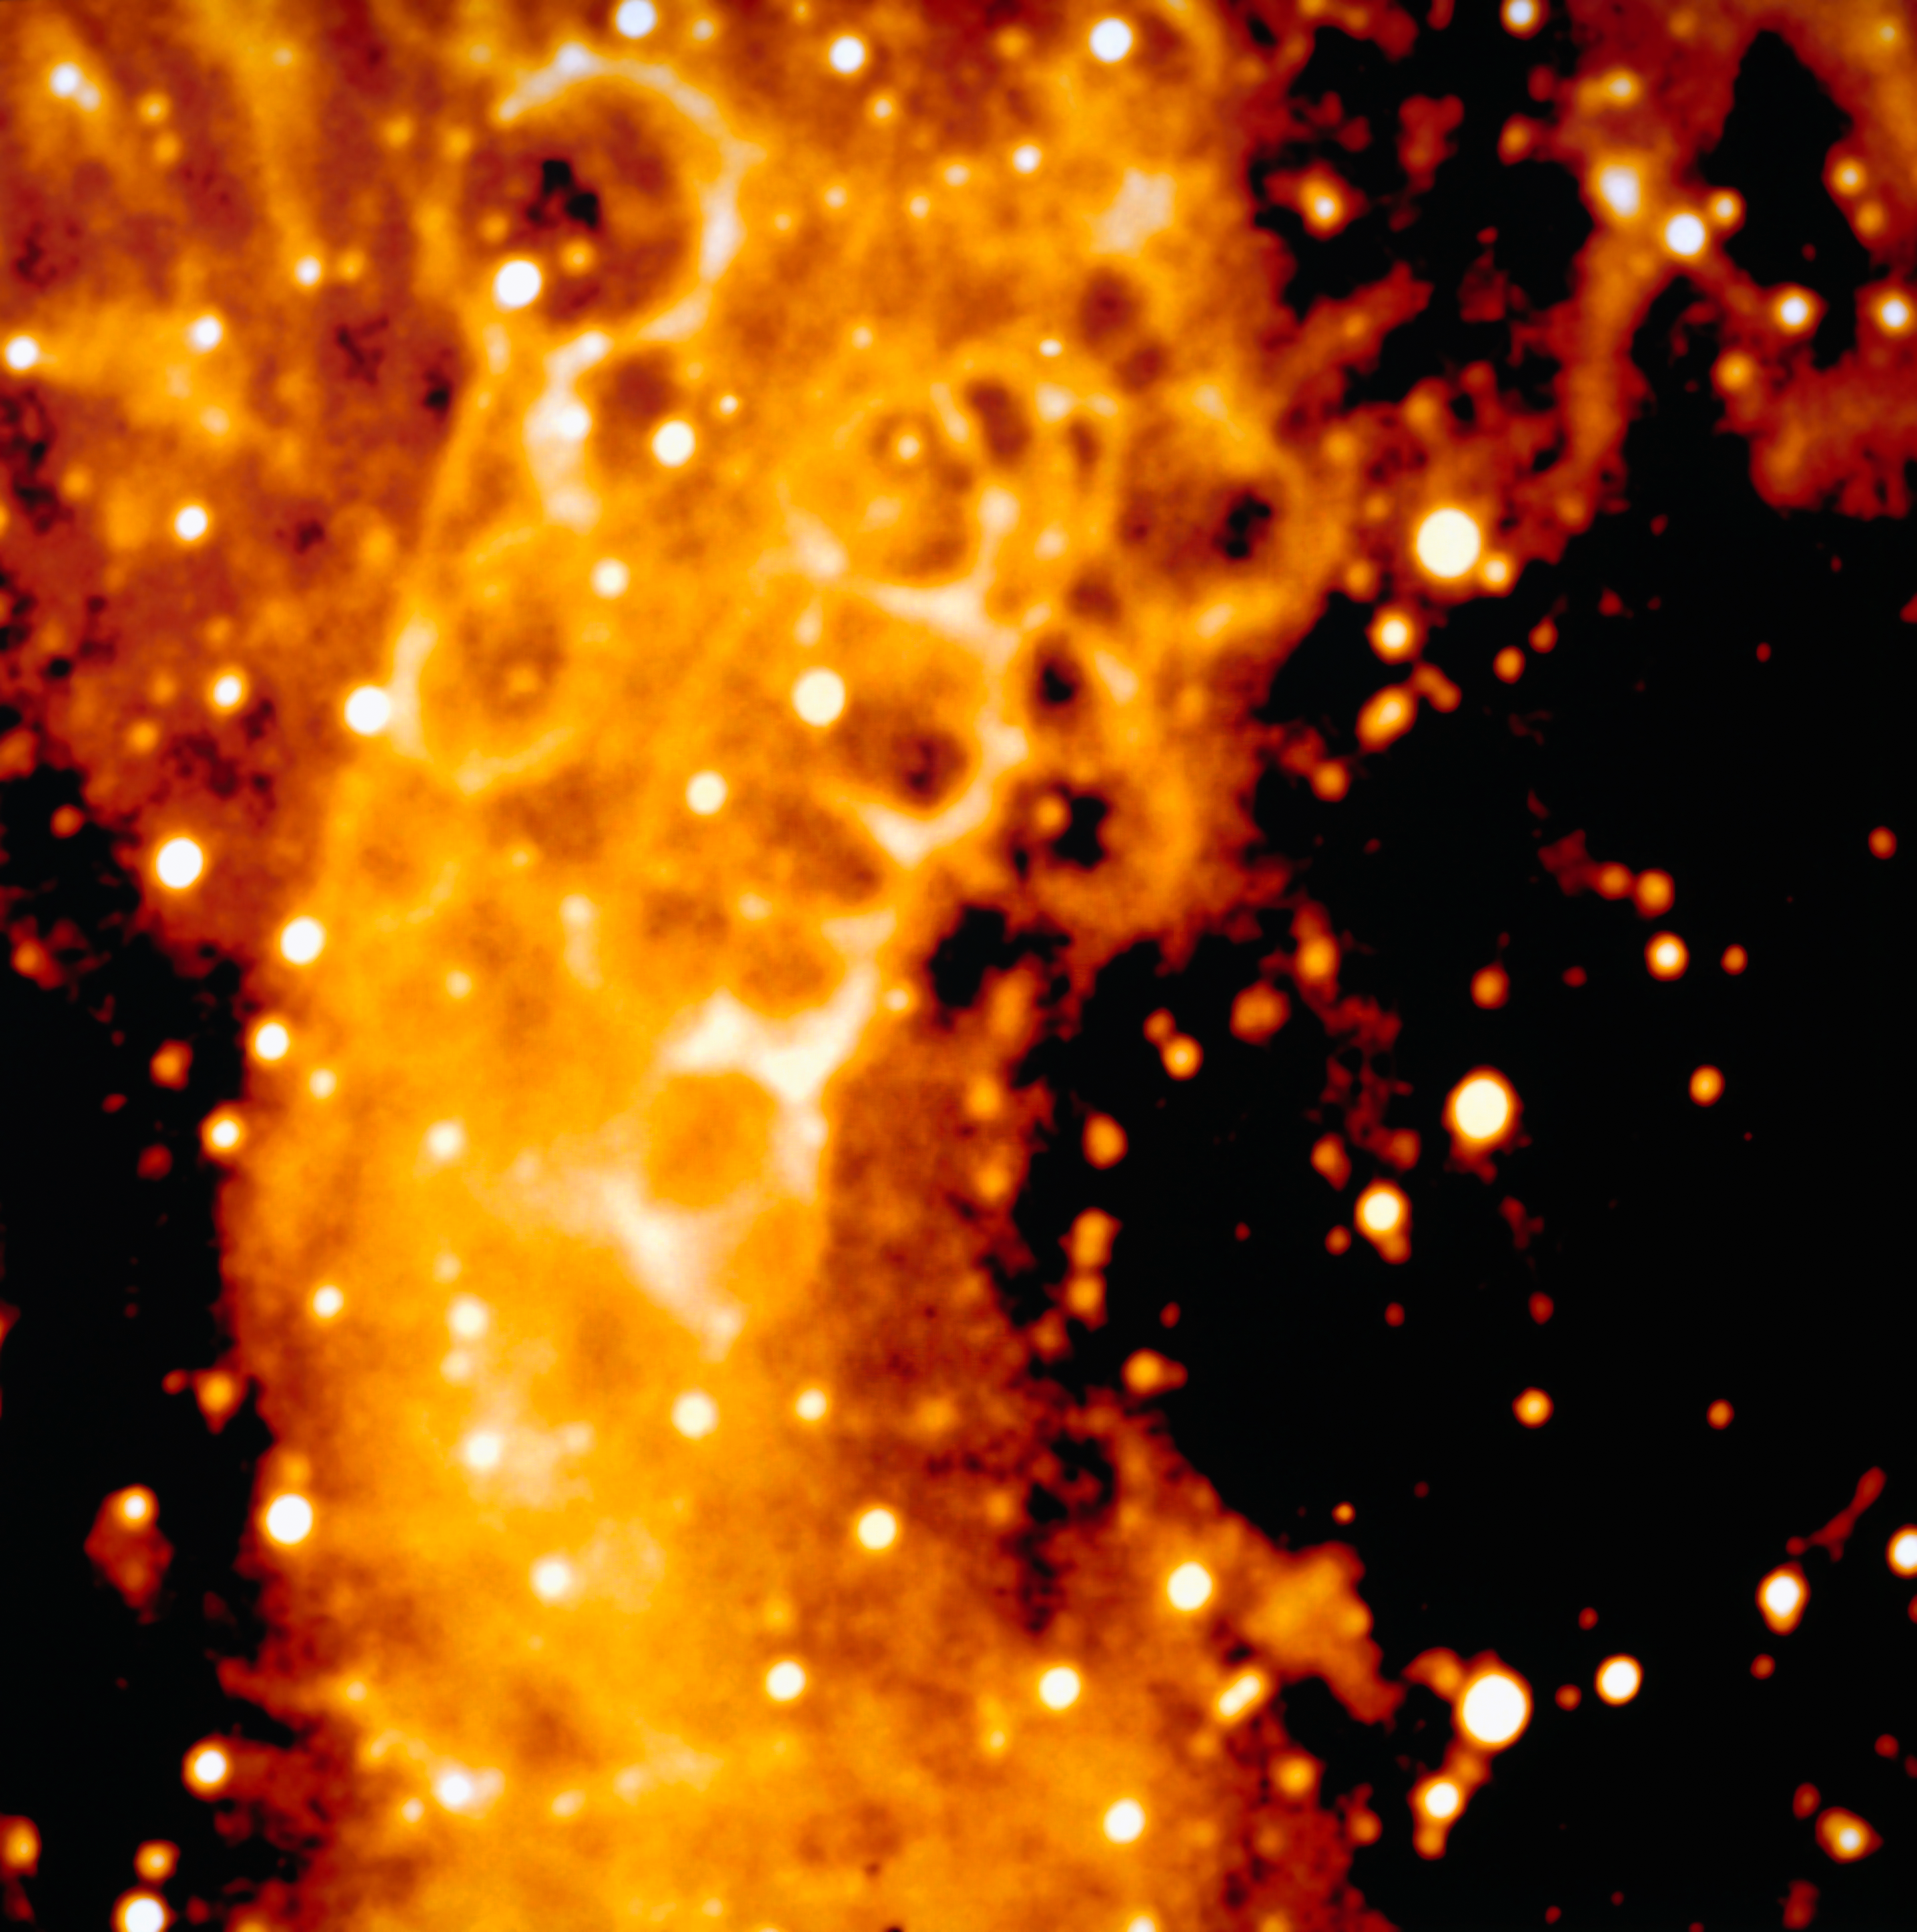

Detail of the honeycomb structure around SN 1987A

Detail of the frame obtained by NTT and EMMI in 1992, with 10 minutes exposure in H-alpha. It is a close-up view of the interesting honeycomb structure discovered in the interstellar matter around SN 1987A. This supernova, detected in 1987 in the nearby Large Magellanic Cloud, was the closest explosion of this kind for several centuries, the first visible by naked-eye for 383 years and definitely an event of the greatest relevance in modern astronomy. ESO telescopes have now been observing this object for more than twenty years.

More information in ESO Messenger 69: http://www.eso.org/sci/publications/messenger/archive/no.69-sep92/messenger-no69.pdf

Credit: ESO